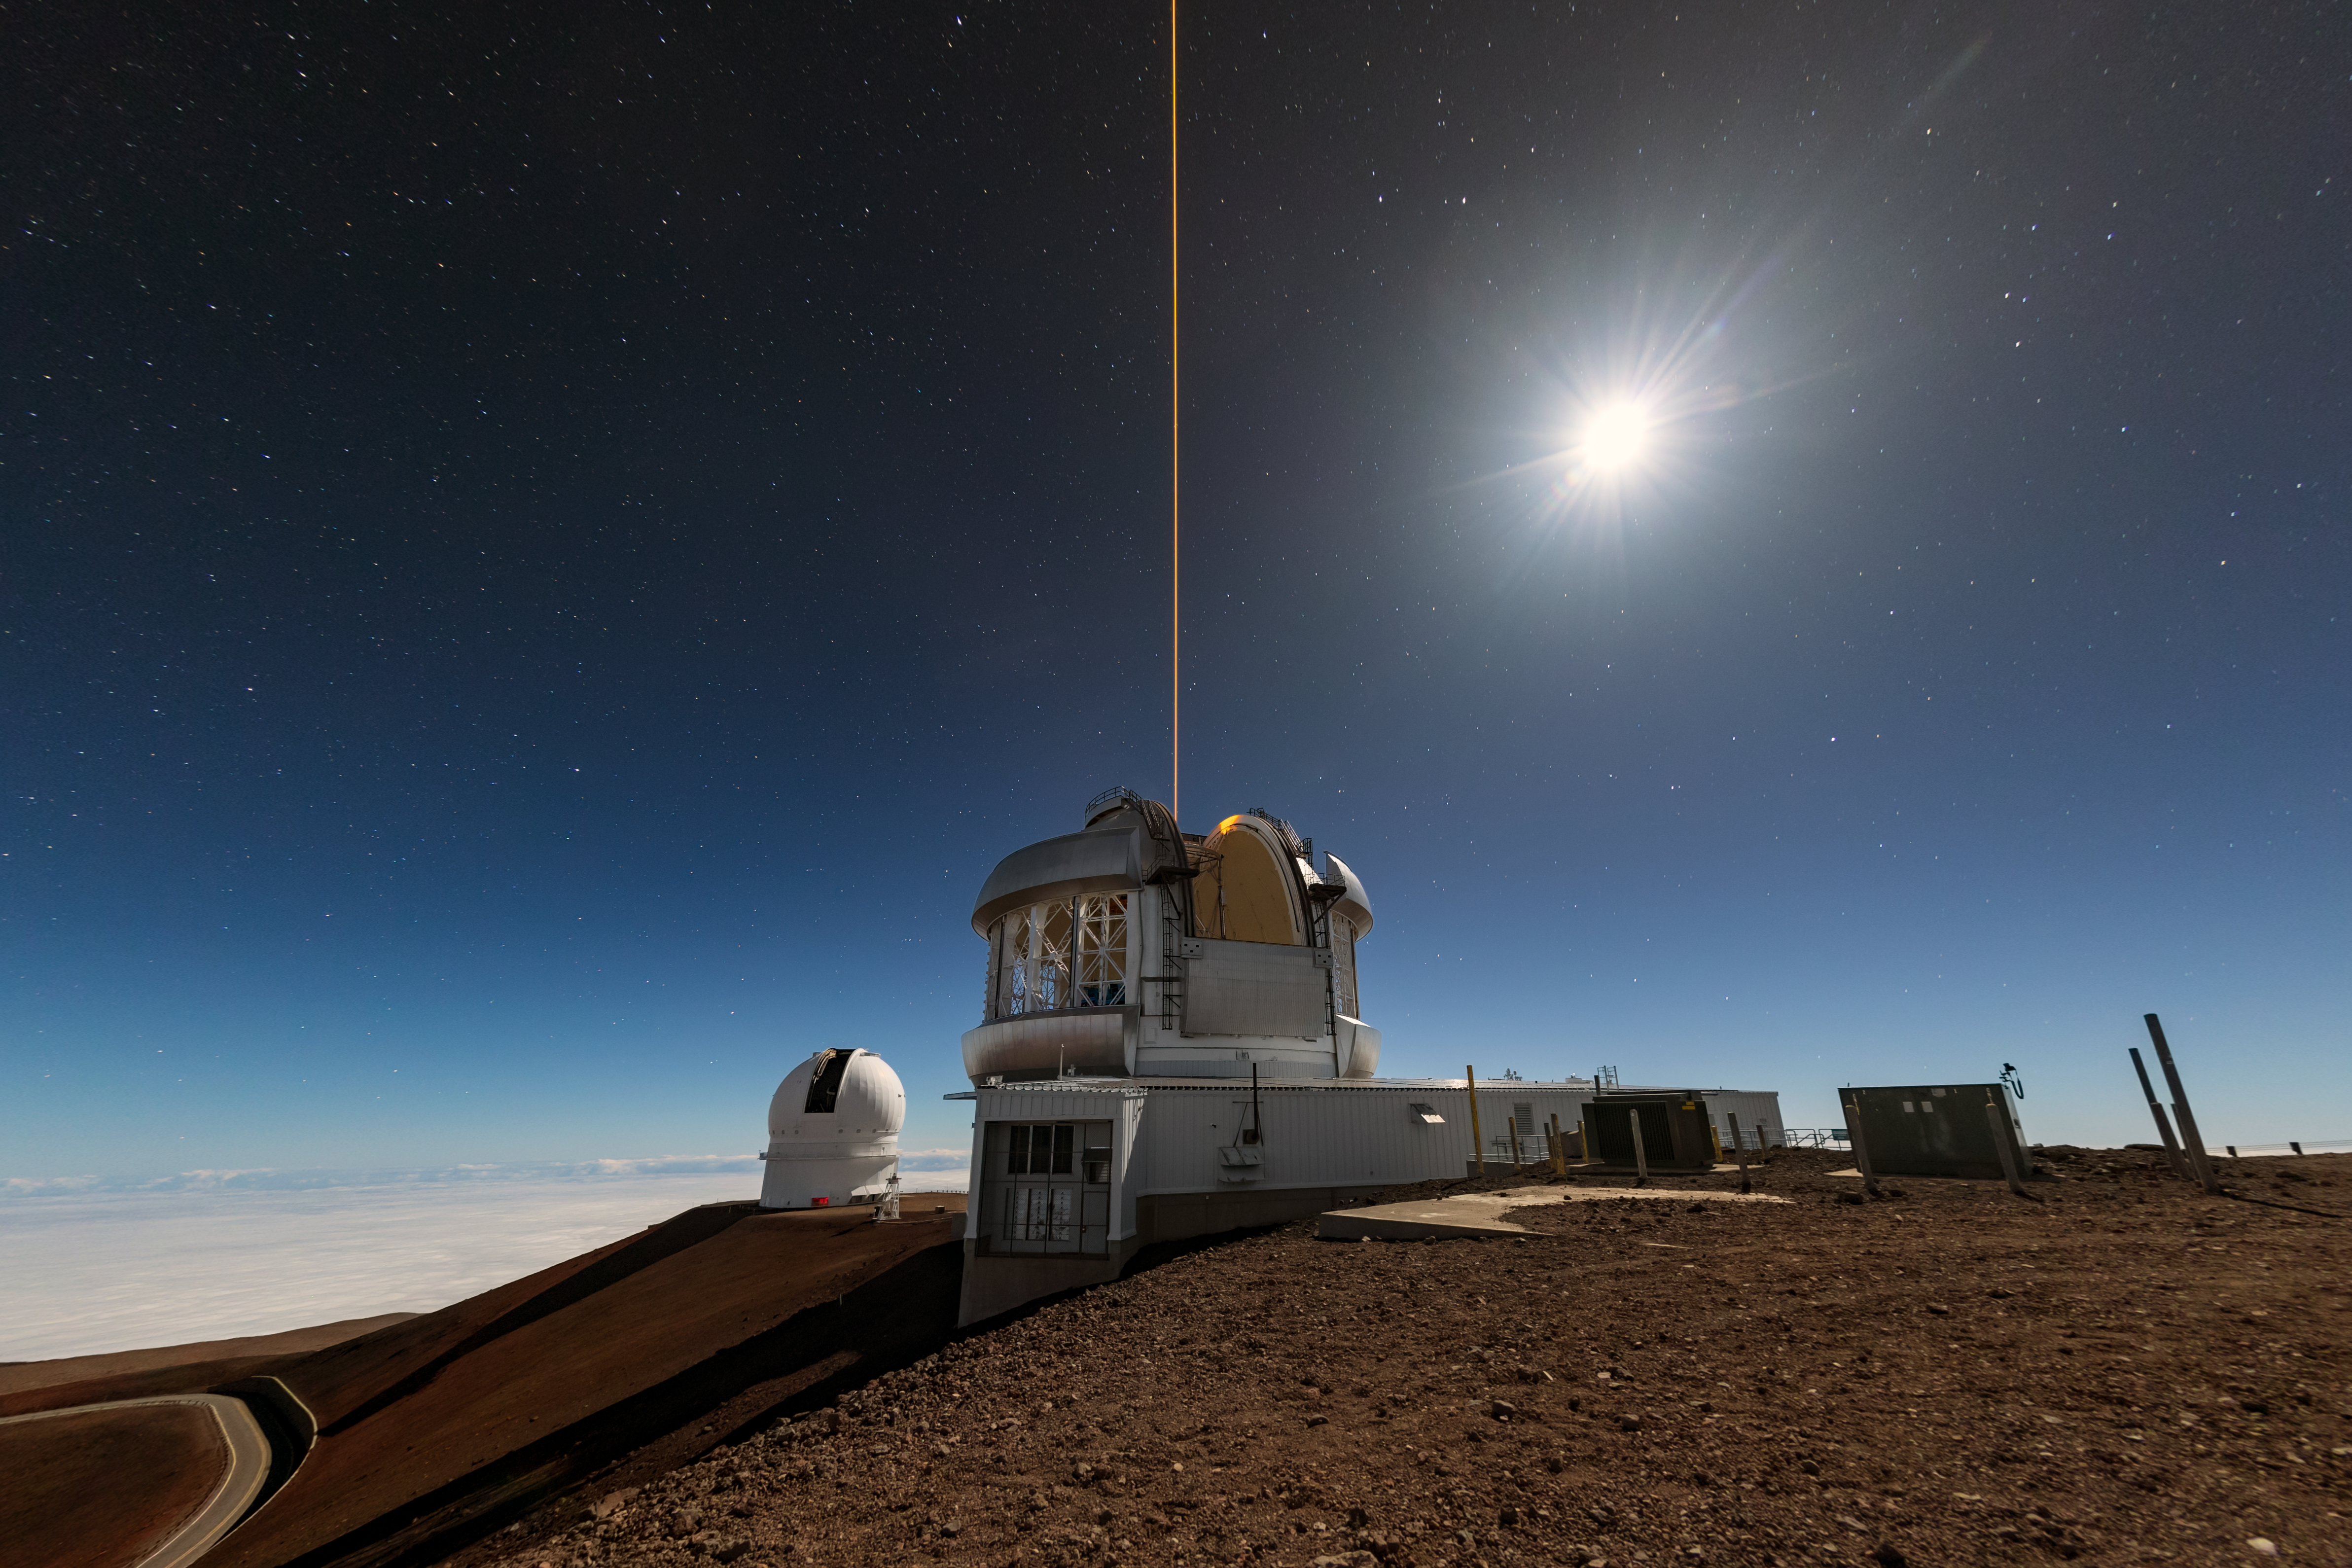

The Moon: Inspiration and Frustration

Pictured here under a moonlit sky, high on the slopes of Maunakea, are two of the world’s most advanced astronomical observatories. In the foreground is the iconic dome of Gemini North, one half of the International Gemini Observatory, supported in part by the U.S. National Science Foundation and operated by NSF NOIRLab, and in the background is the Canada-France-Hawaii Telescope. In the upper right corner of the image is the Moon blazing with reflected sunlight.

Astronomers have a complex relationship with the Moon. Studying it has offered insights into the early Solar System and the history of Earth. The Moon is a familiar object that drives interest in astronomy as it is usually the first object observed by young people and it’s easy for anyone to observe. As a result, it is frequently used in public engagement programs. However, it’s a hindrance to many types of observations because of the amount of light it reflects. Its brightness, especially when in its full phase, brightens the rest of the sky and washes out faint objects like galaxies or other nebulas. Because of this, astronomers must plan their observations around the lunar cycle to minimize the impact of the Moon’s light, for instance by observing more in the infrared.

This photo was taken as part of the NOIRLab 2022 Photo Expedition to all the NOIRLab sites. Theofanis Matsopoulos, the photographer, is a NOIRLab Audiovisual Ambassador.

Credit: International Gemini Observatory/NOIRLab/NSF/AURA/T. Matsopoulos